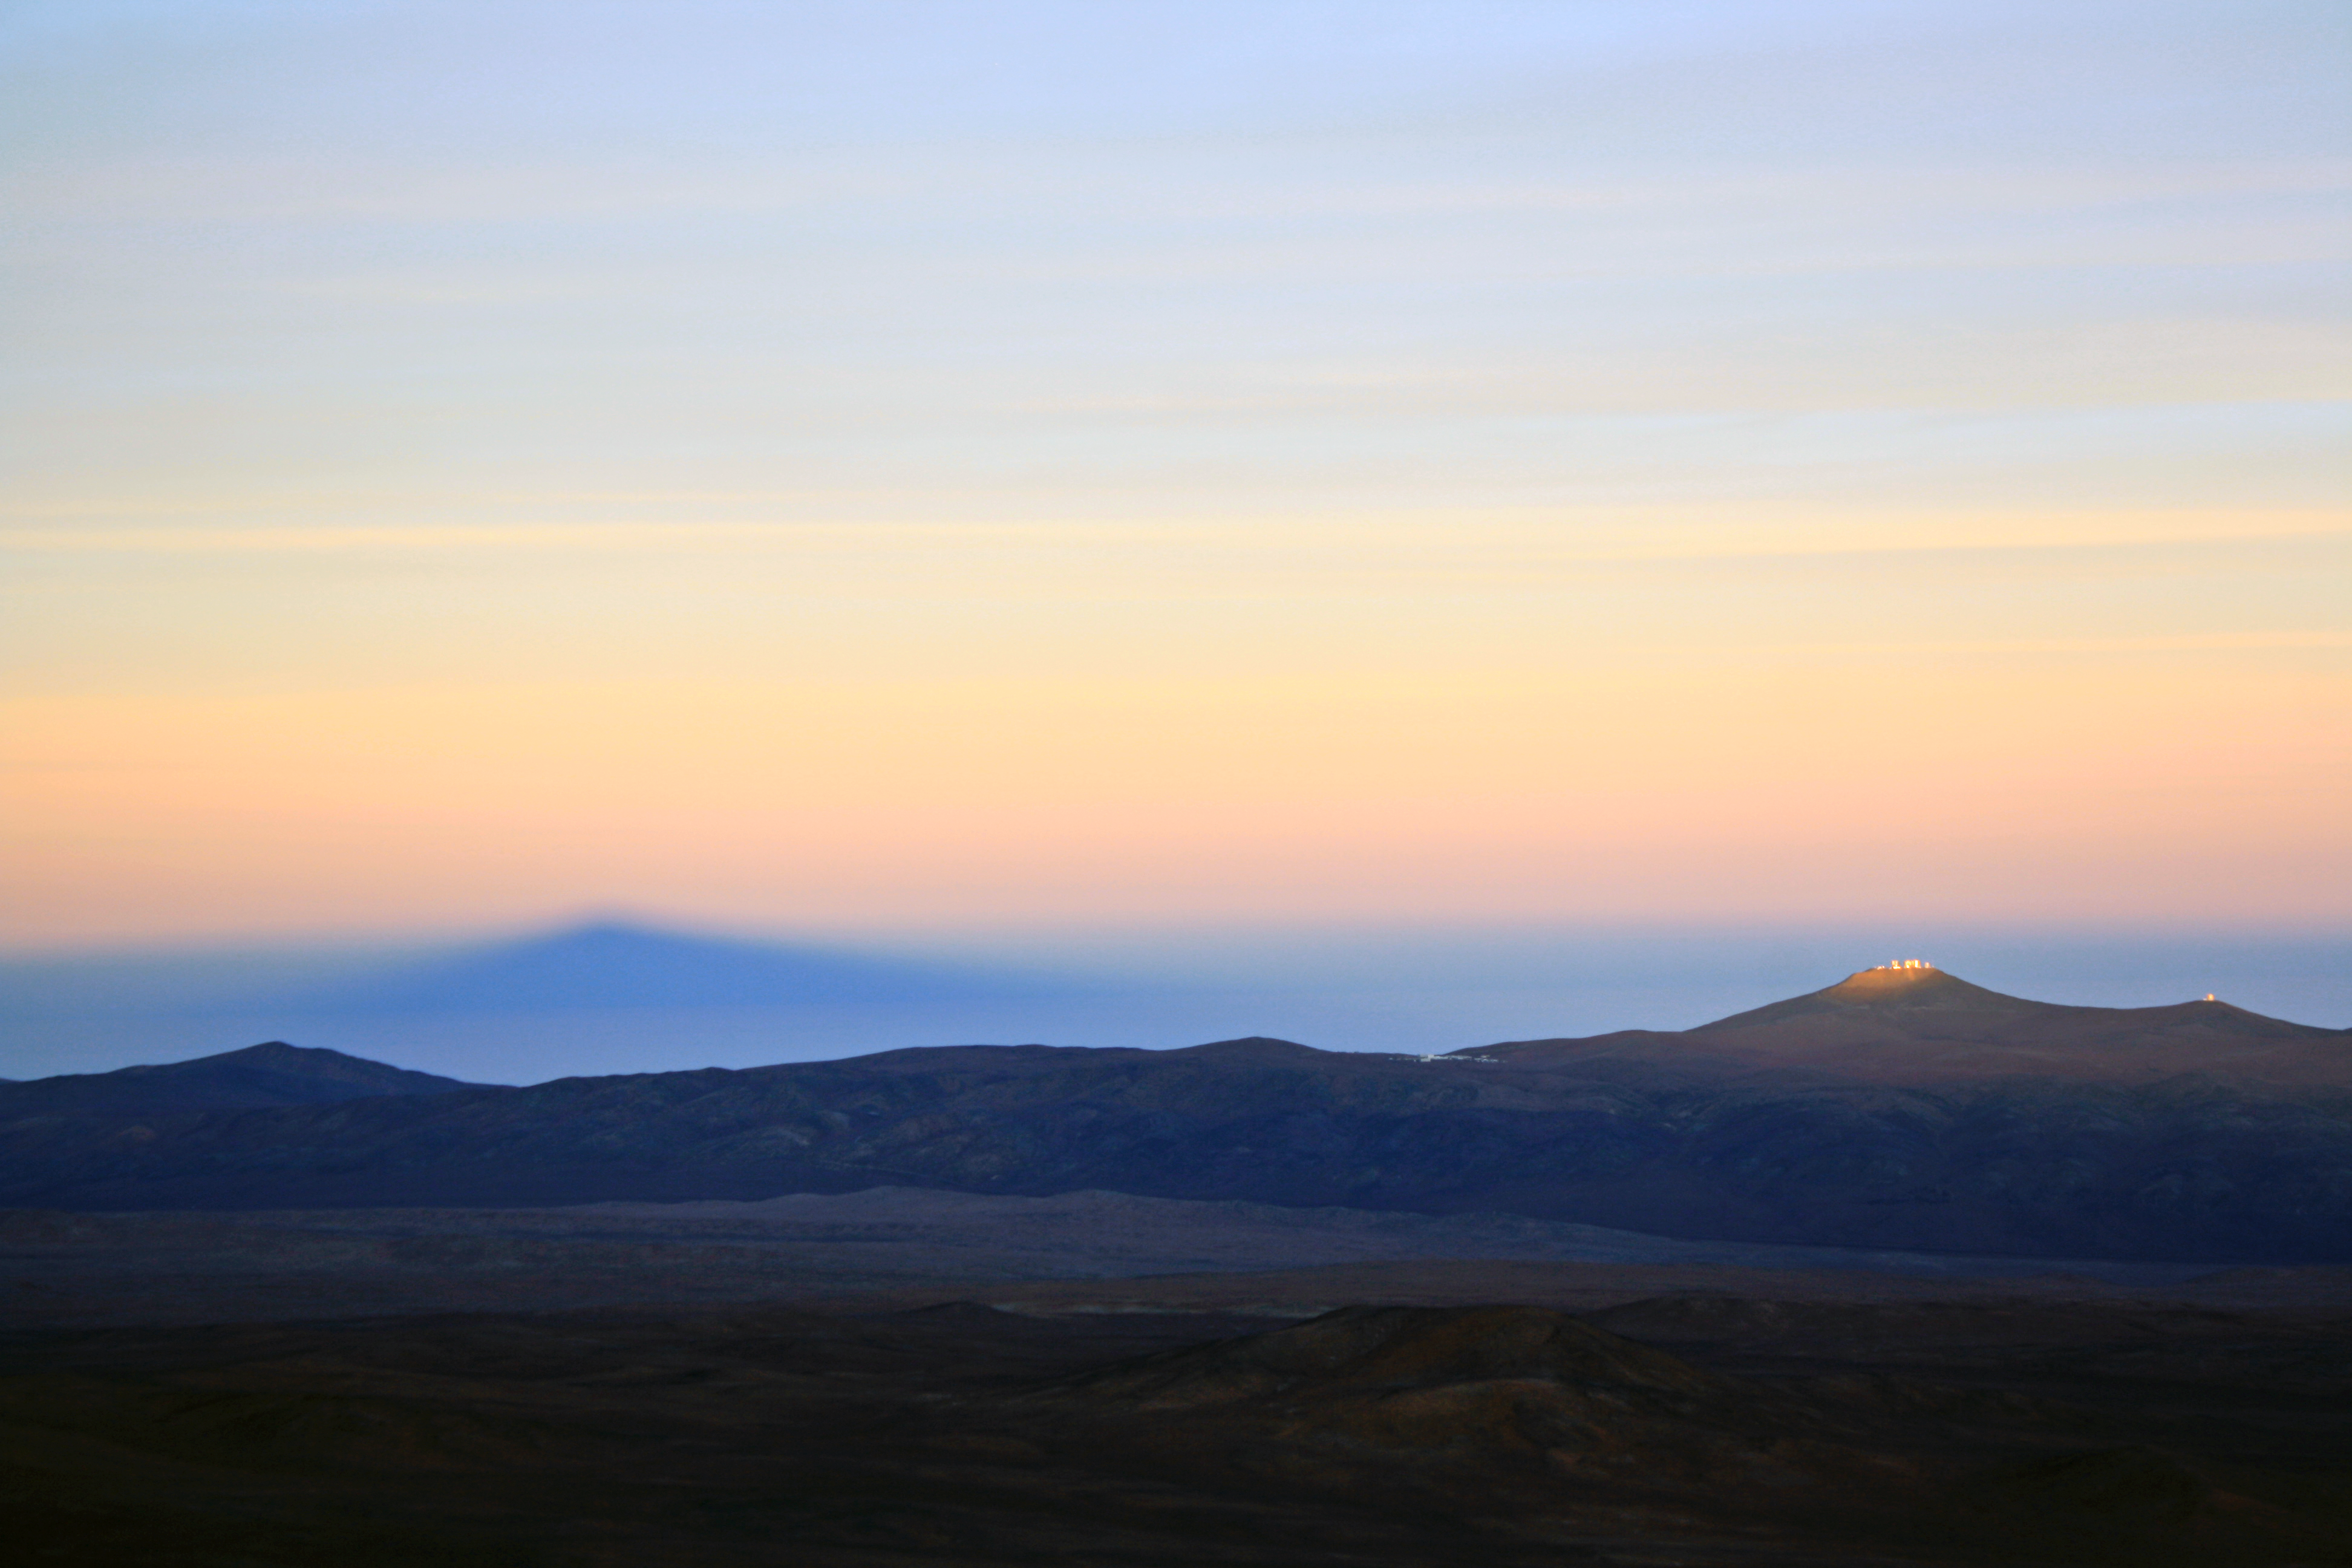

Shadow of Cerro Paranal

Shadow of Cerro Paranal, home of the Very Large Telescope, as seen from Cerro Armazones.

Credit: F. Char/ESO